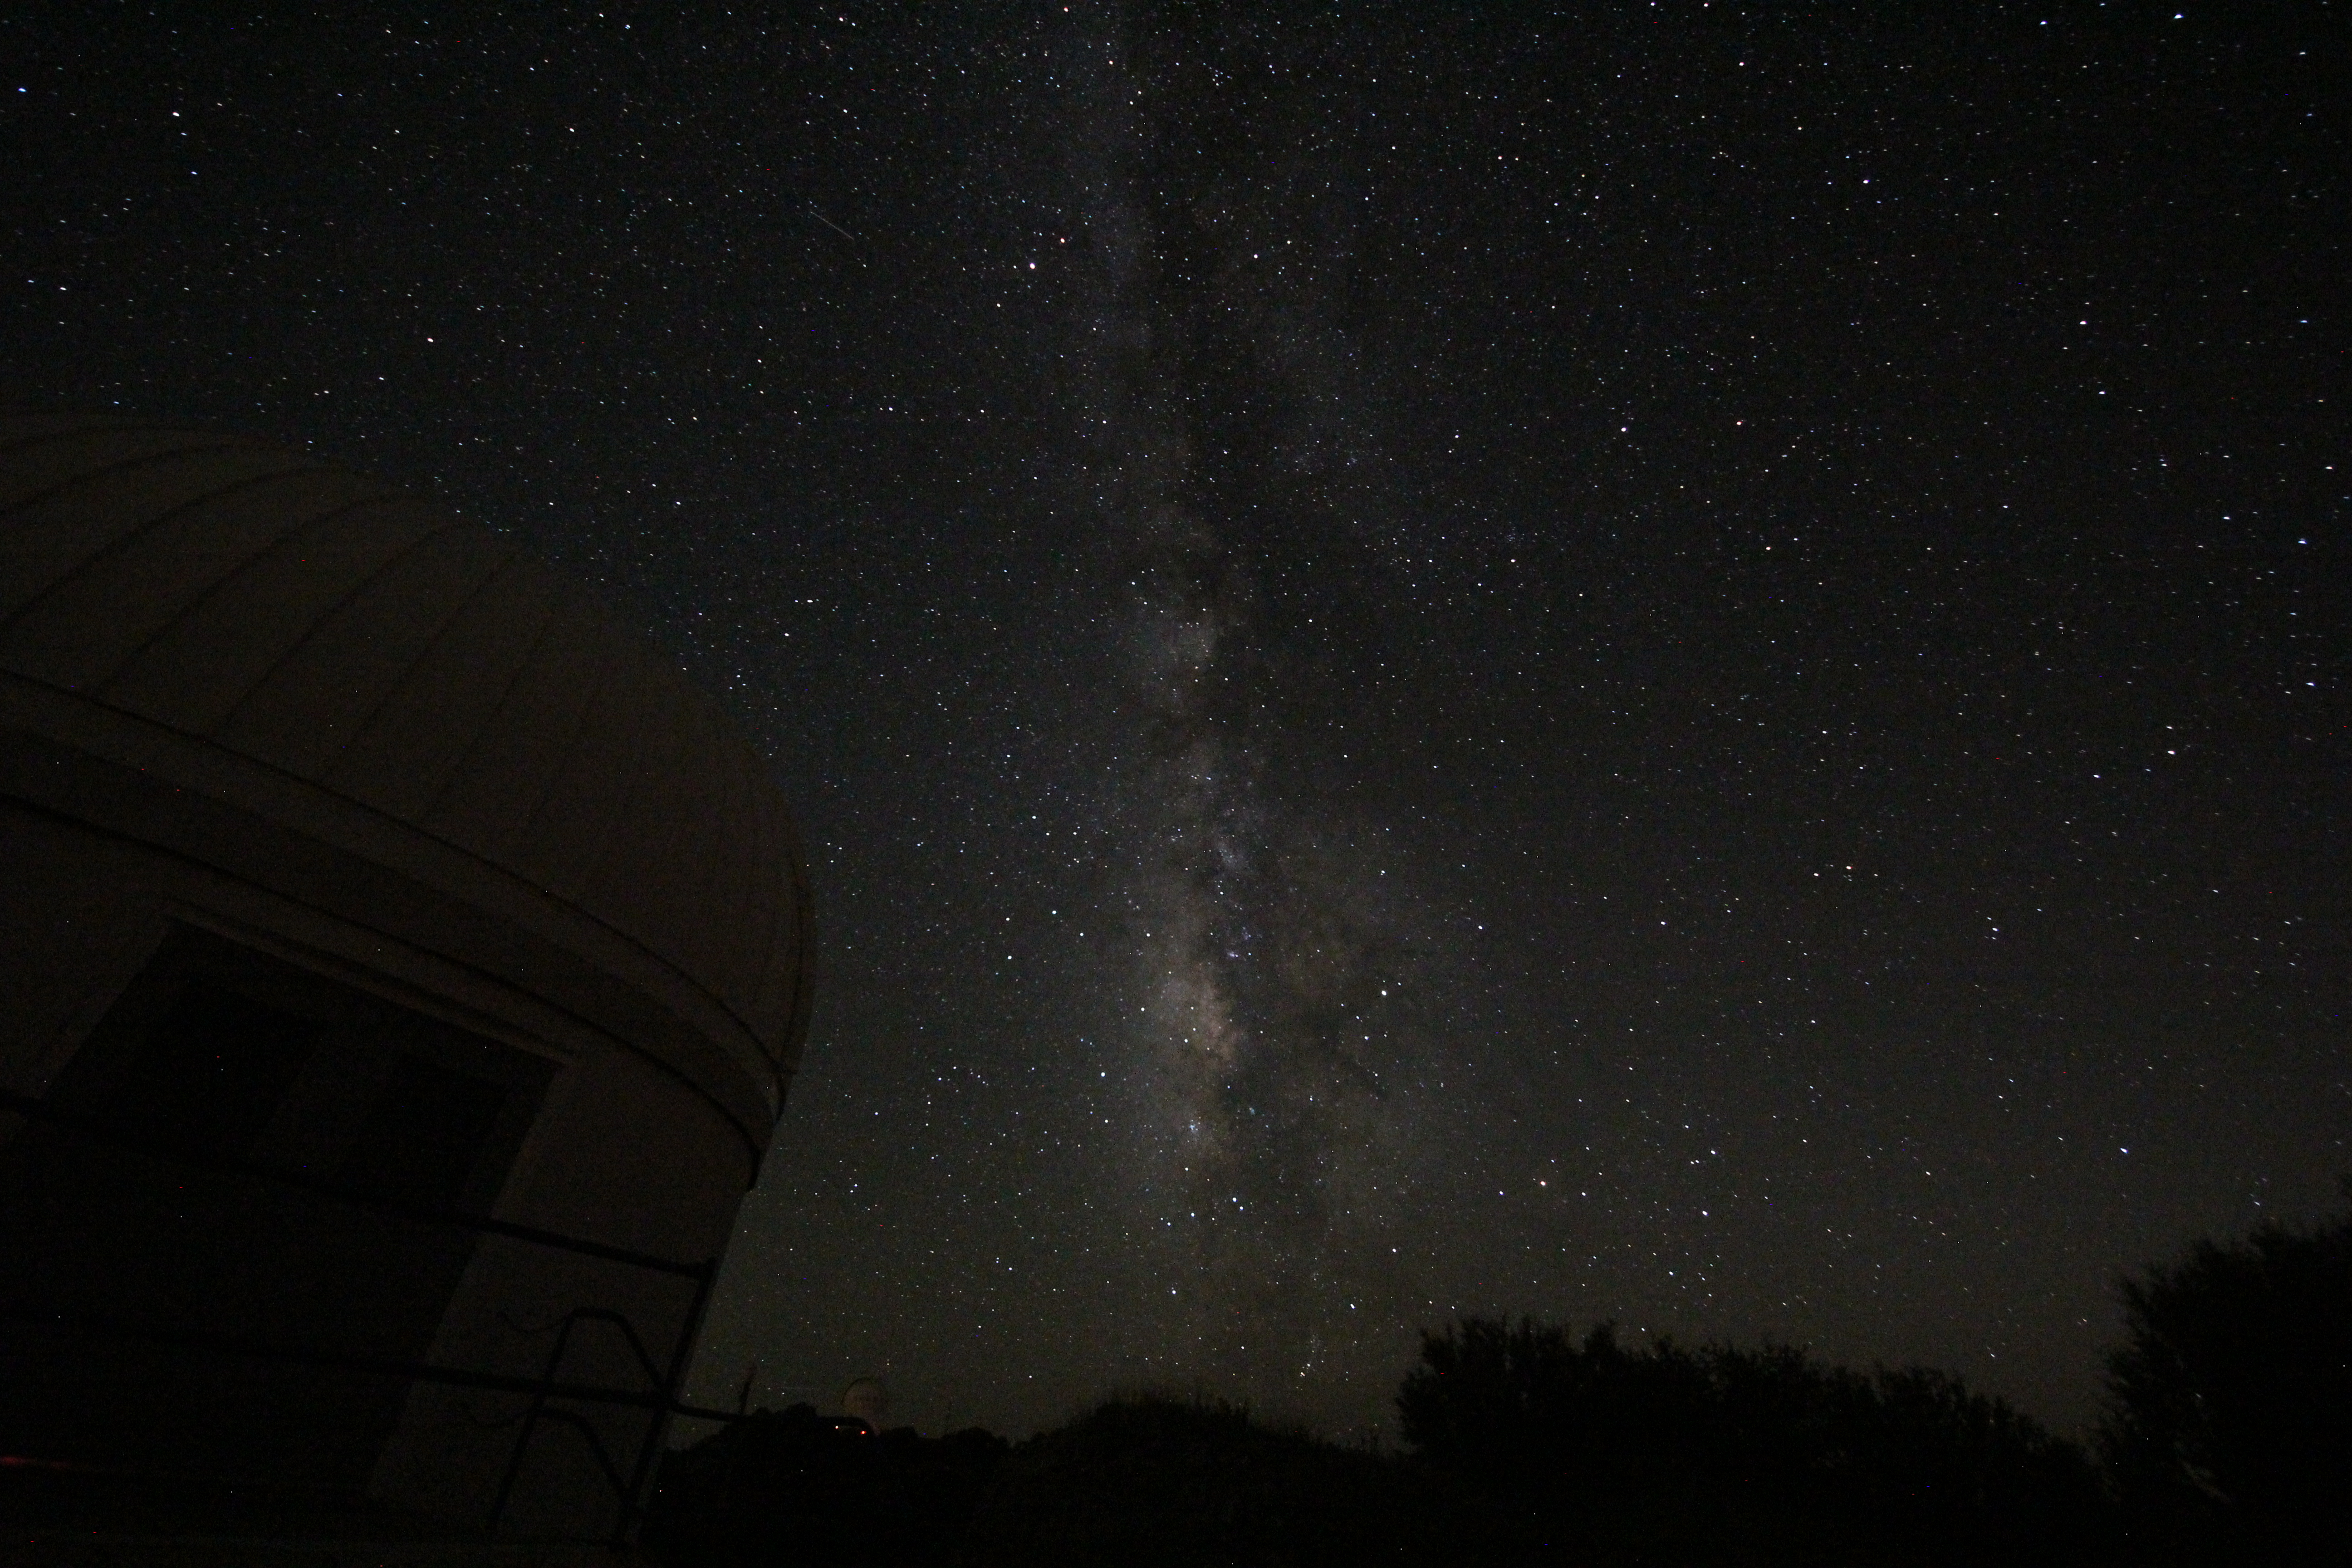

Milky Way above Kitt Peak

Milky Way above Kitt Peak

Credit: KPNO/NOIRLab/NSF/AURA/P. Marenfeld